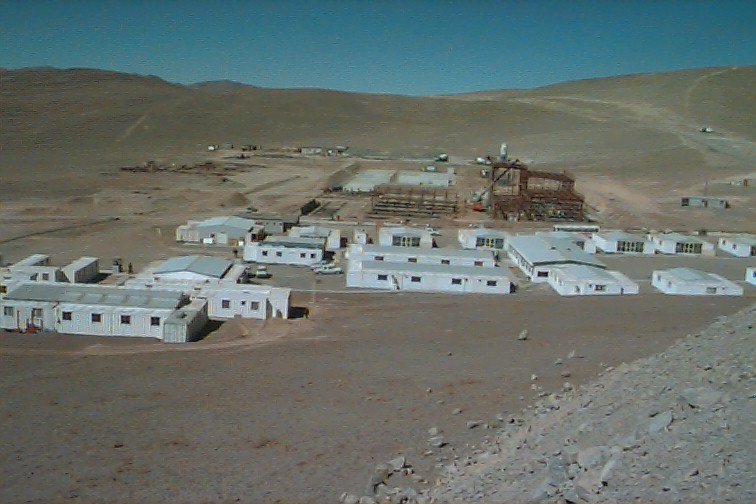

The Paranal complex

The Basecamp at the foot of the mountain with the construction sites (in the background) for the Power Plant (to the right), the Warehouse/Workshop Building (WWB; center) and the Mirror Maintenance Building (MMB; behind).

Credit: ESO